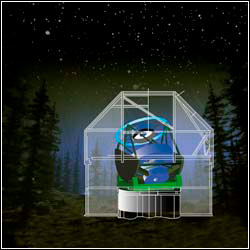

The proposed Large Synoptic Survey Telescope (LSST)

Credit: NOIRLab